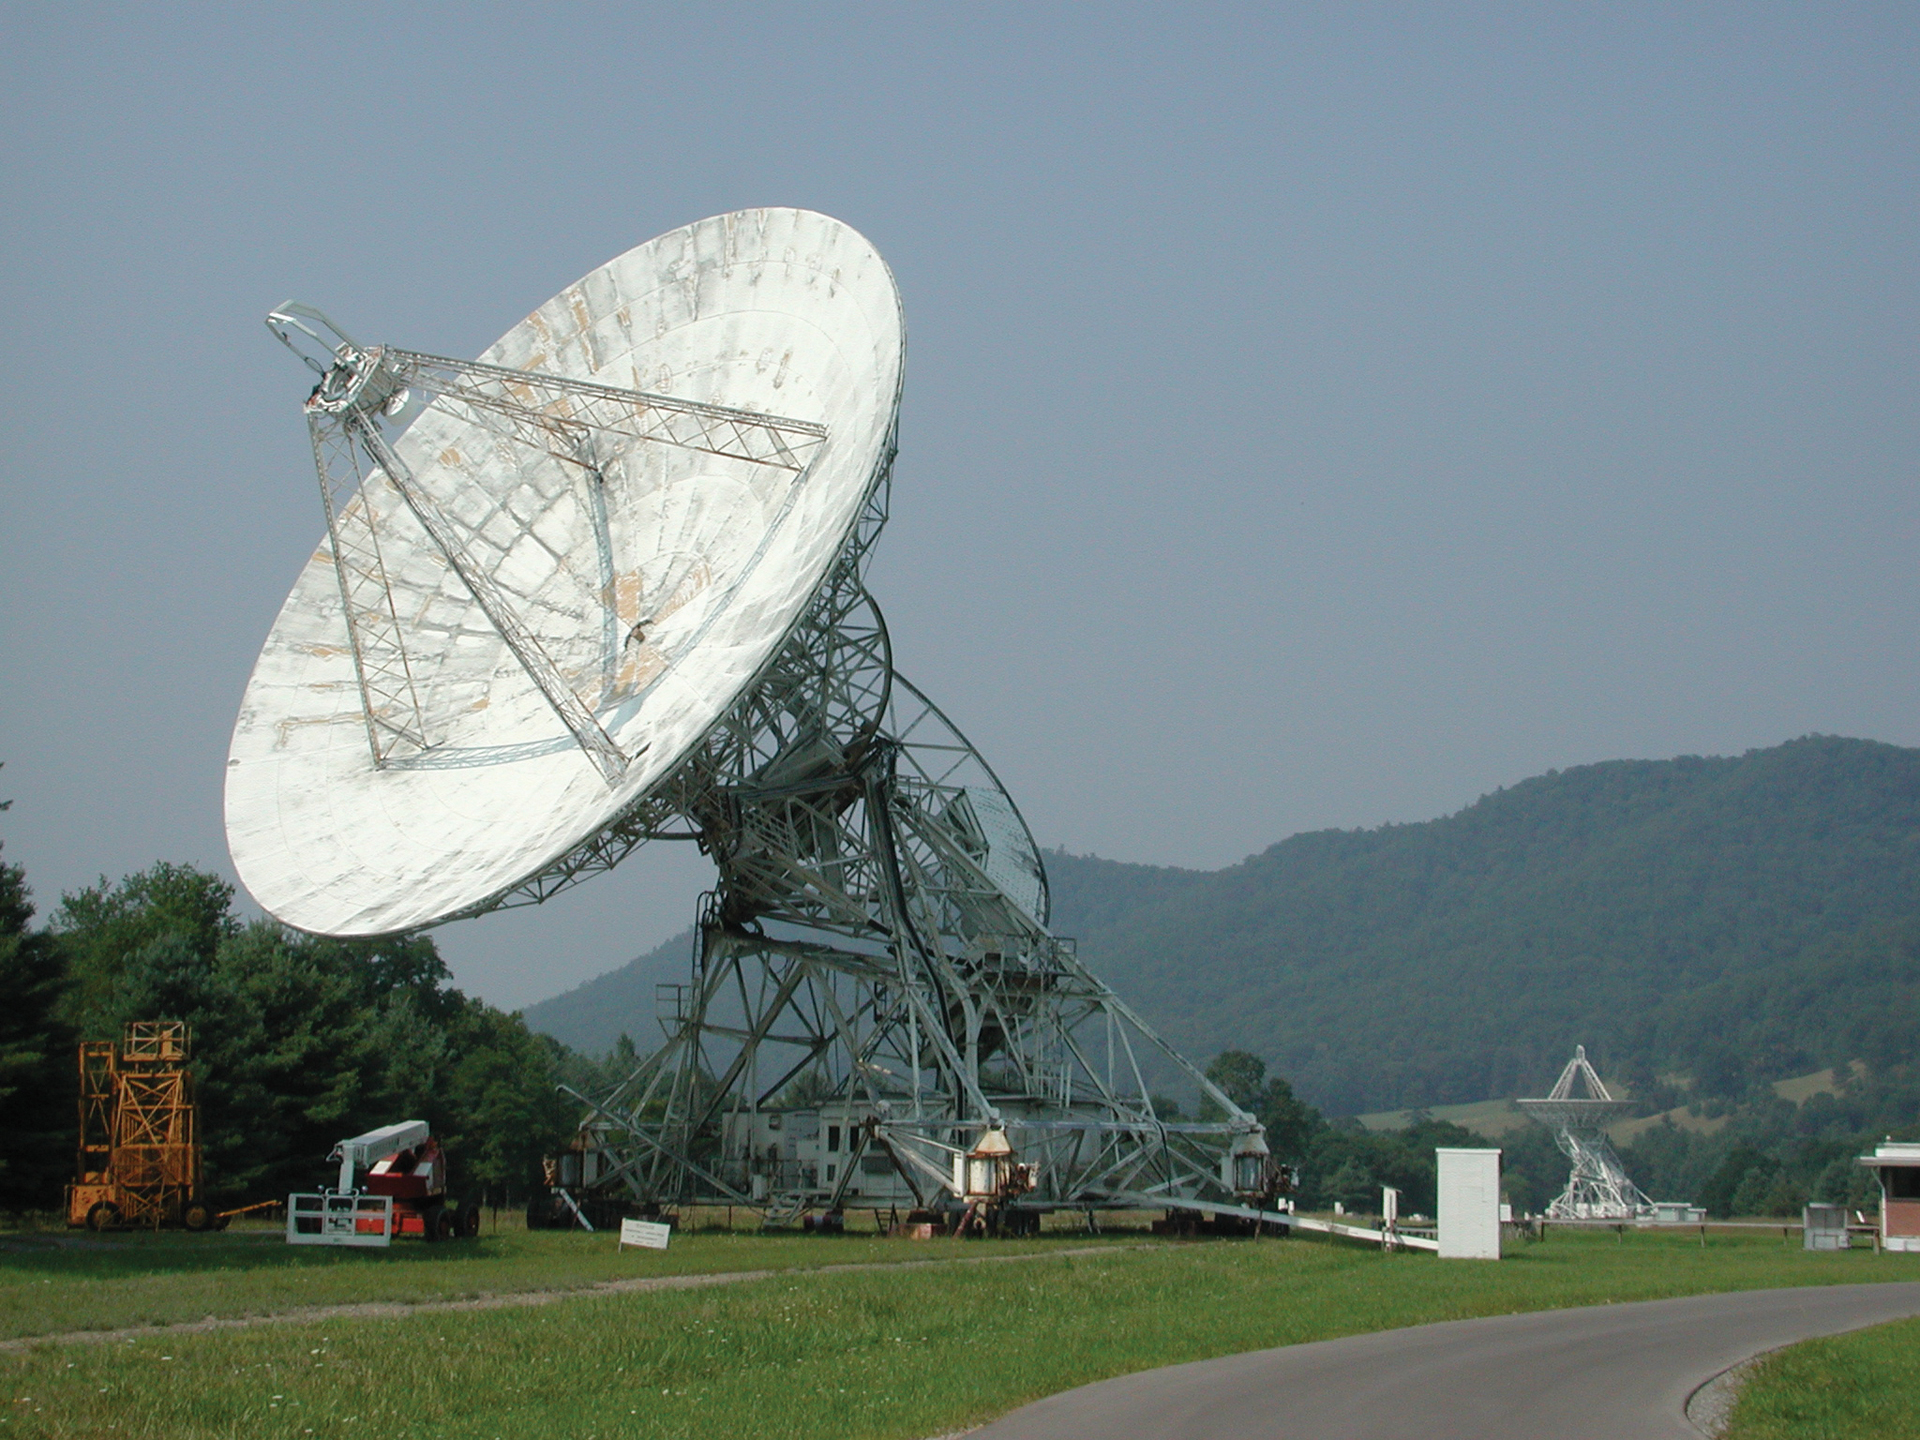

Dish of the 85-3

85-3 was the third 85-foot telescope kit purchased from the Blaw-Knox Corporation. In 1967, it joined the 85-2 and 85-1, also known as the Howard E. Tatel 85-foot telescope, to expand the NRAO’s first array, the Green Bank Interferometer. When the GBI was not in use, the 85-3 was used on its own as a pulsar observing tool. From 1989 until 2010, it monitored pulsar timing and brightness for scientists at Princeton, Berkeley, and Oberlin College. About 35 pulsars were observed every day at frequencies of 610 and 327 MHz.

Credit: NRAO/AUI/NSF